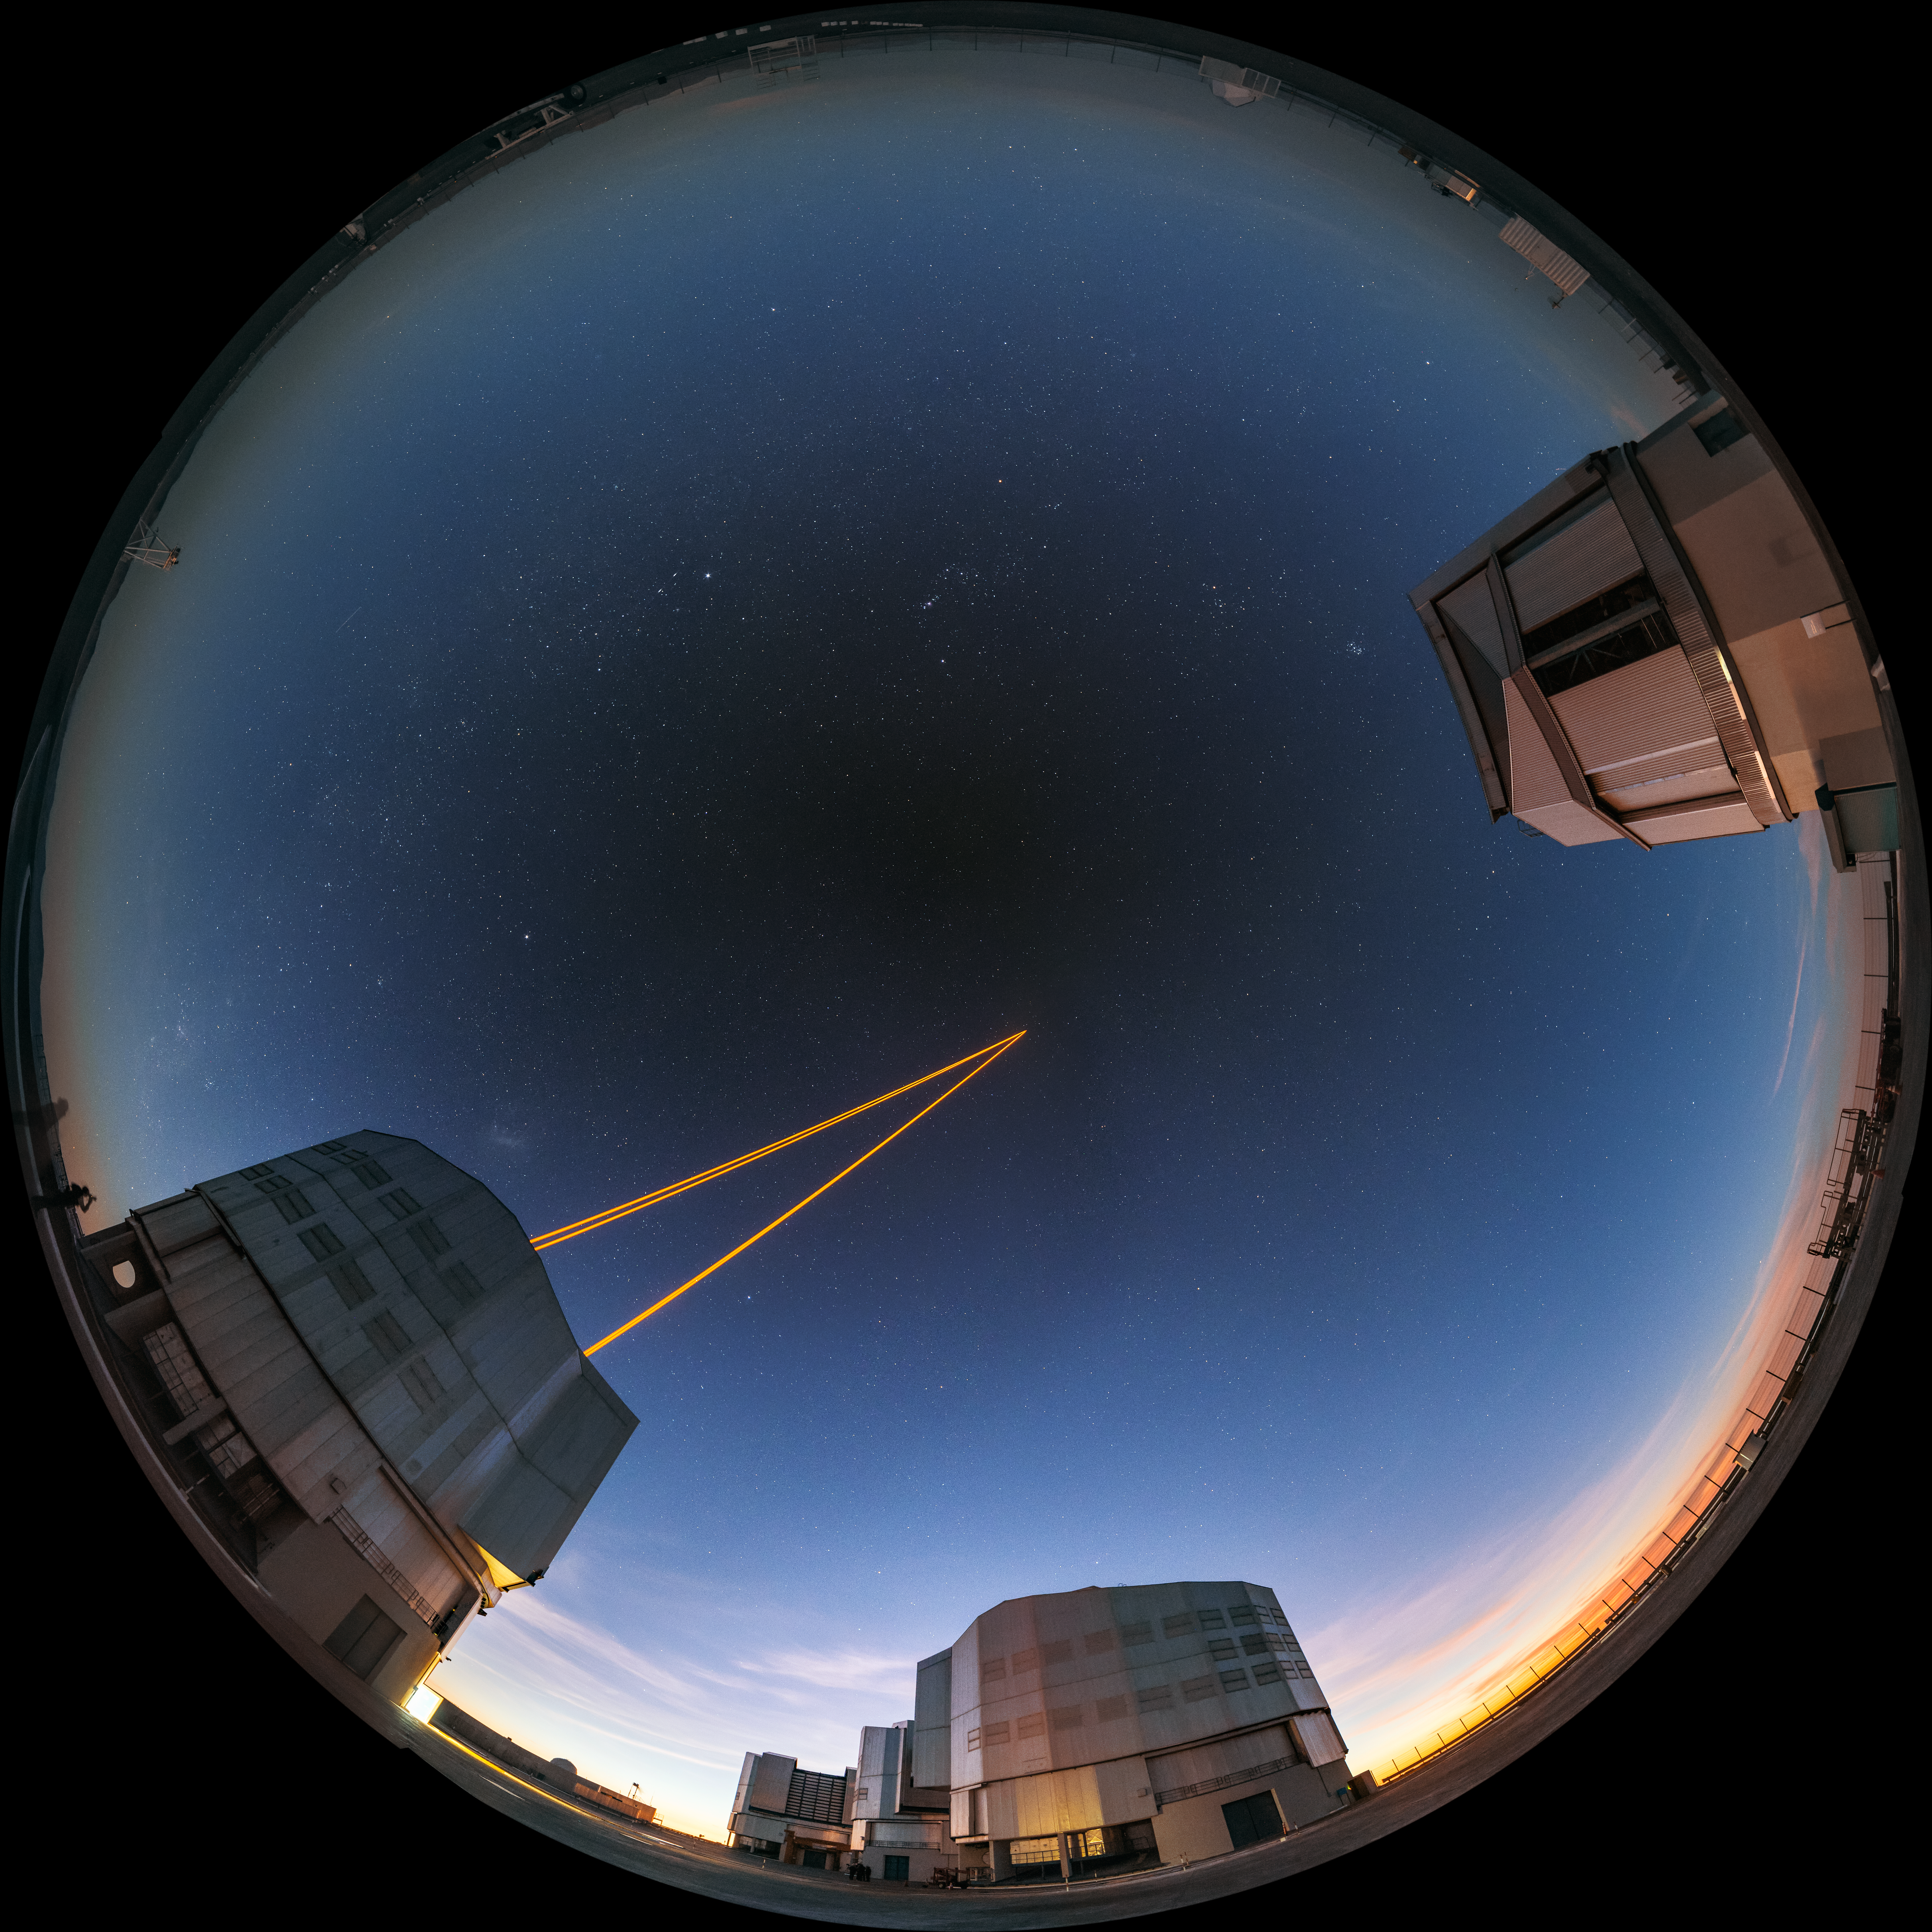

Laser guide stars

This fulldome image shows ESO's Very Large Telescope (VLT) shooting laser guide stars into the night sky over the Atacama Desert.

Credit: G. Brammer/ESO